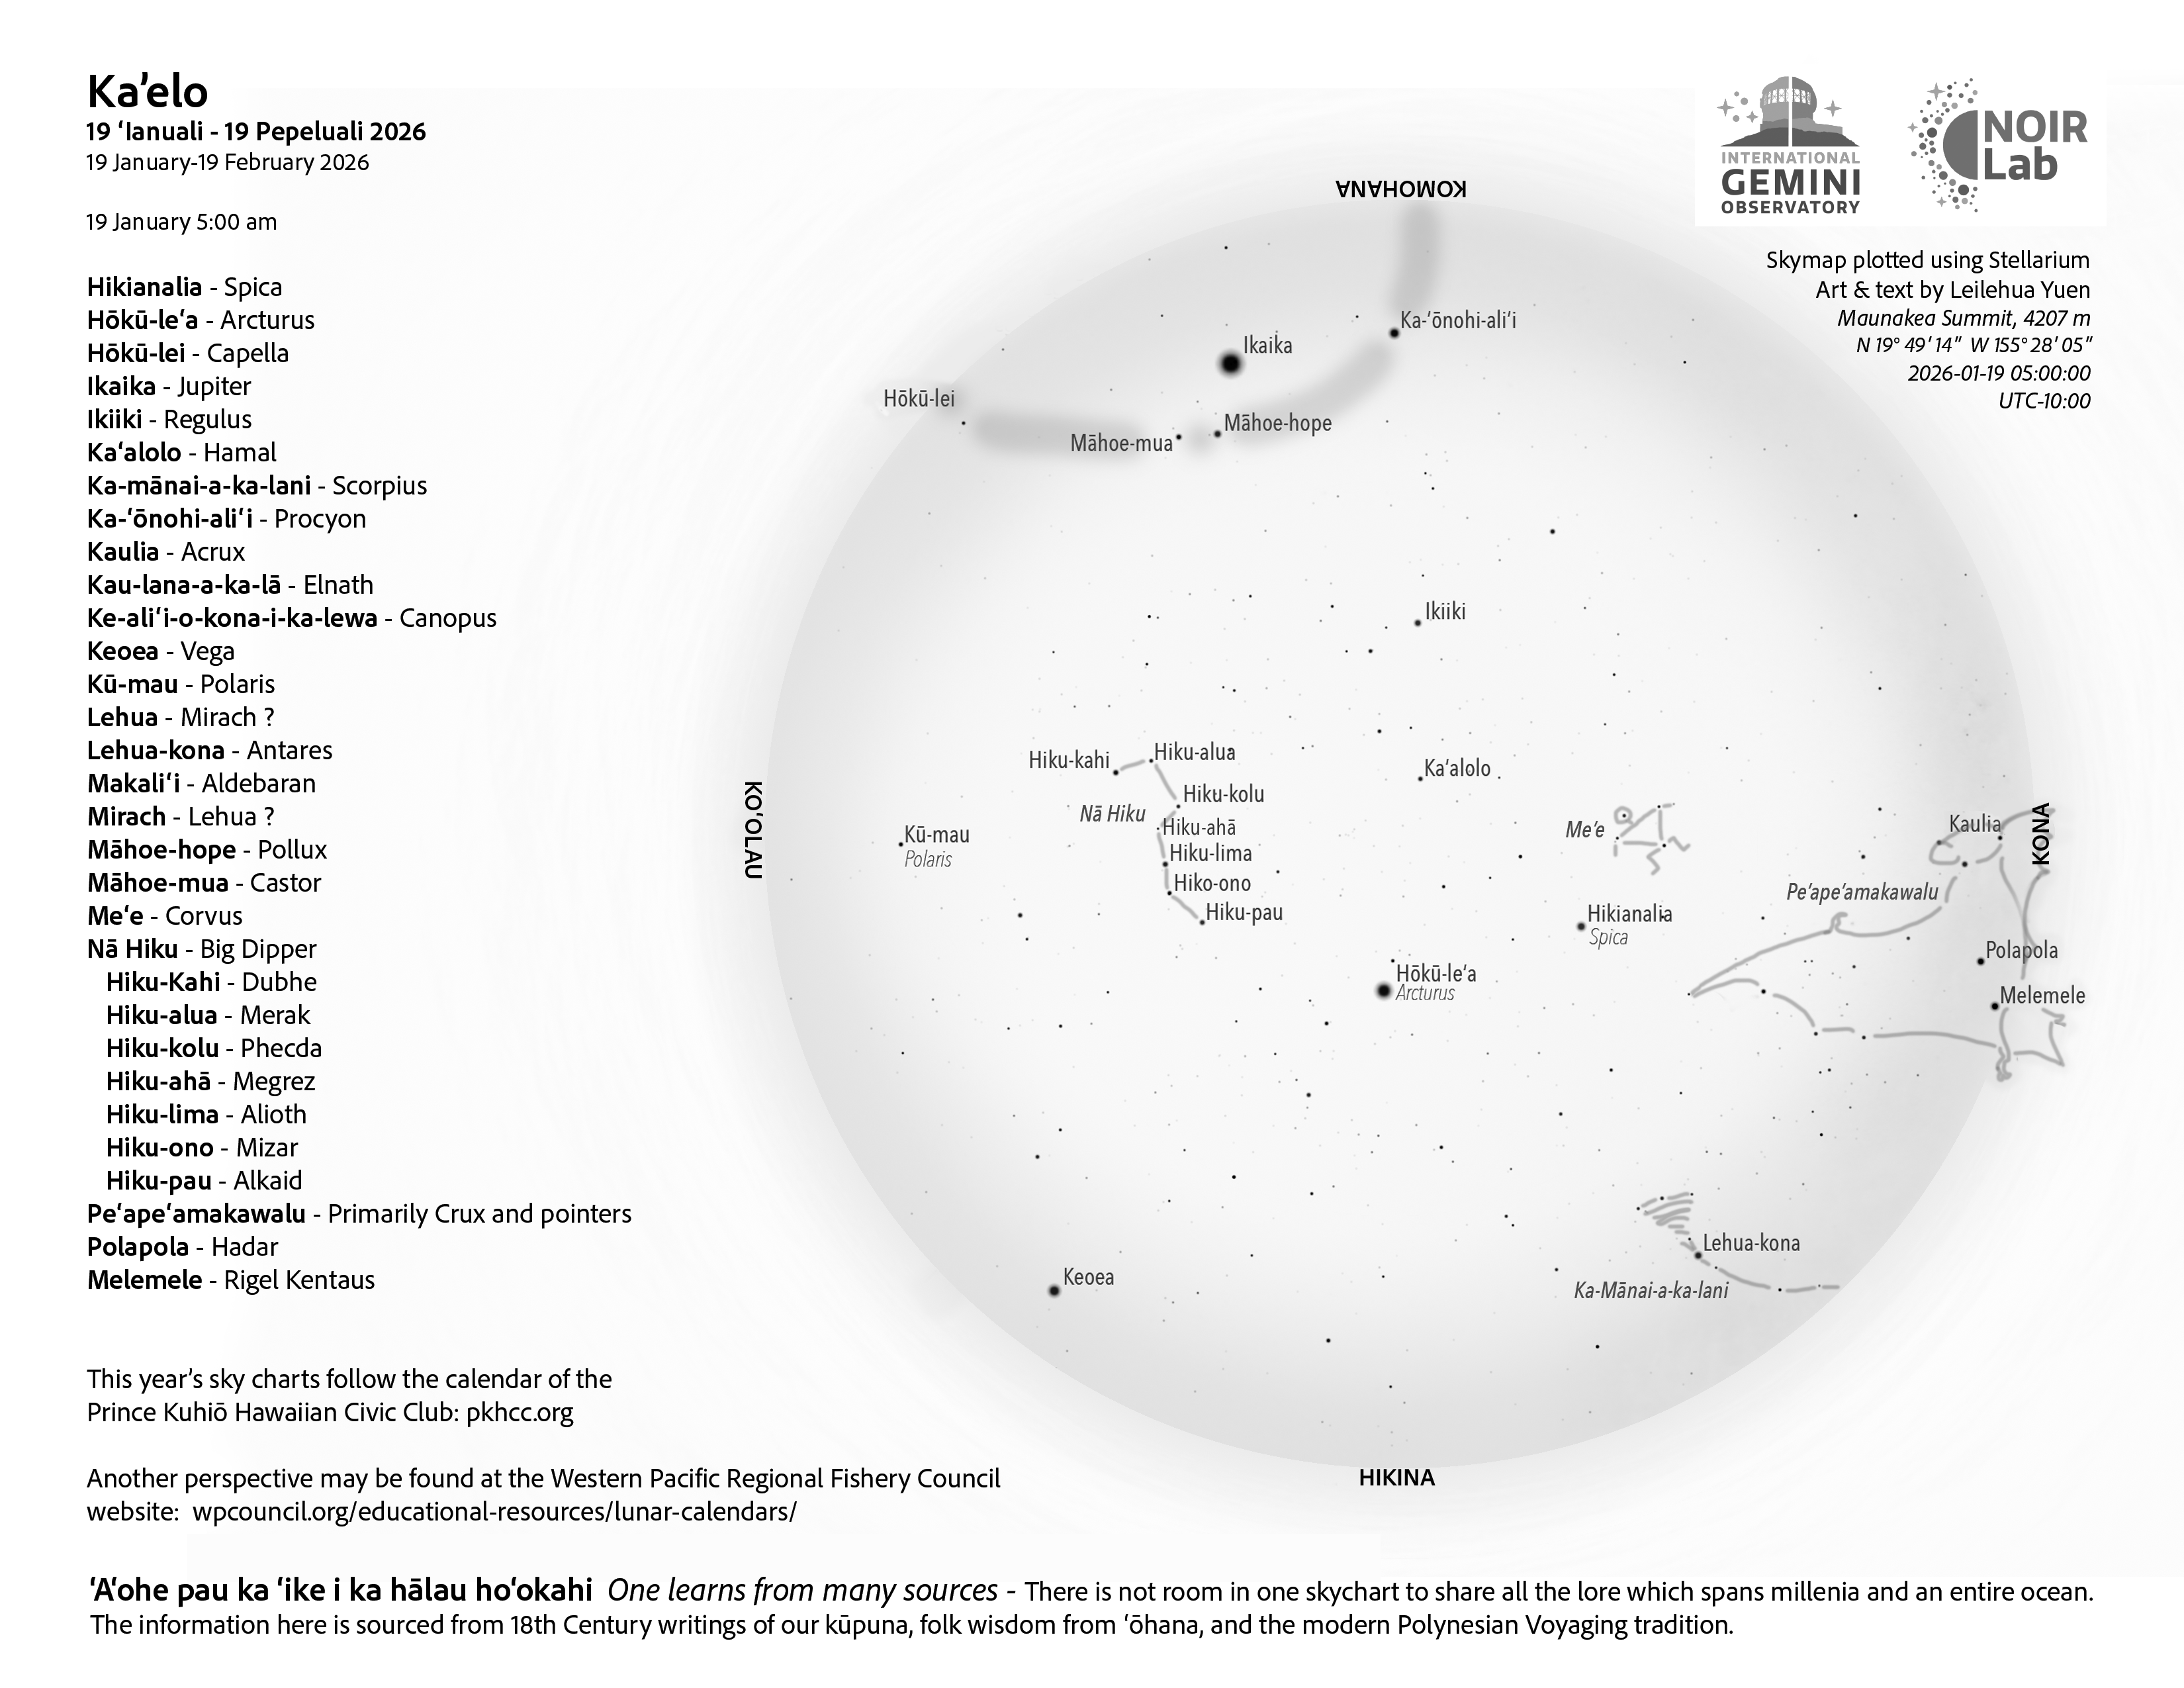

A morning view of the skies over Hawaiʻi for Kāʻelo 2026 (19 January–17 February).

Credit: NOIRLab/NSF/AURA/L. Yuen